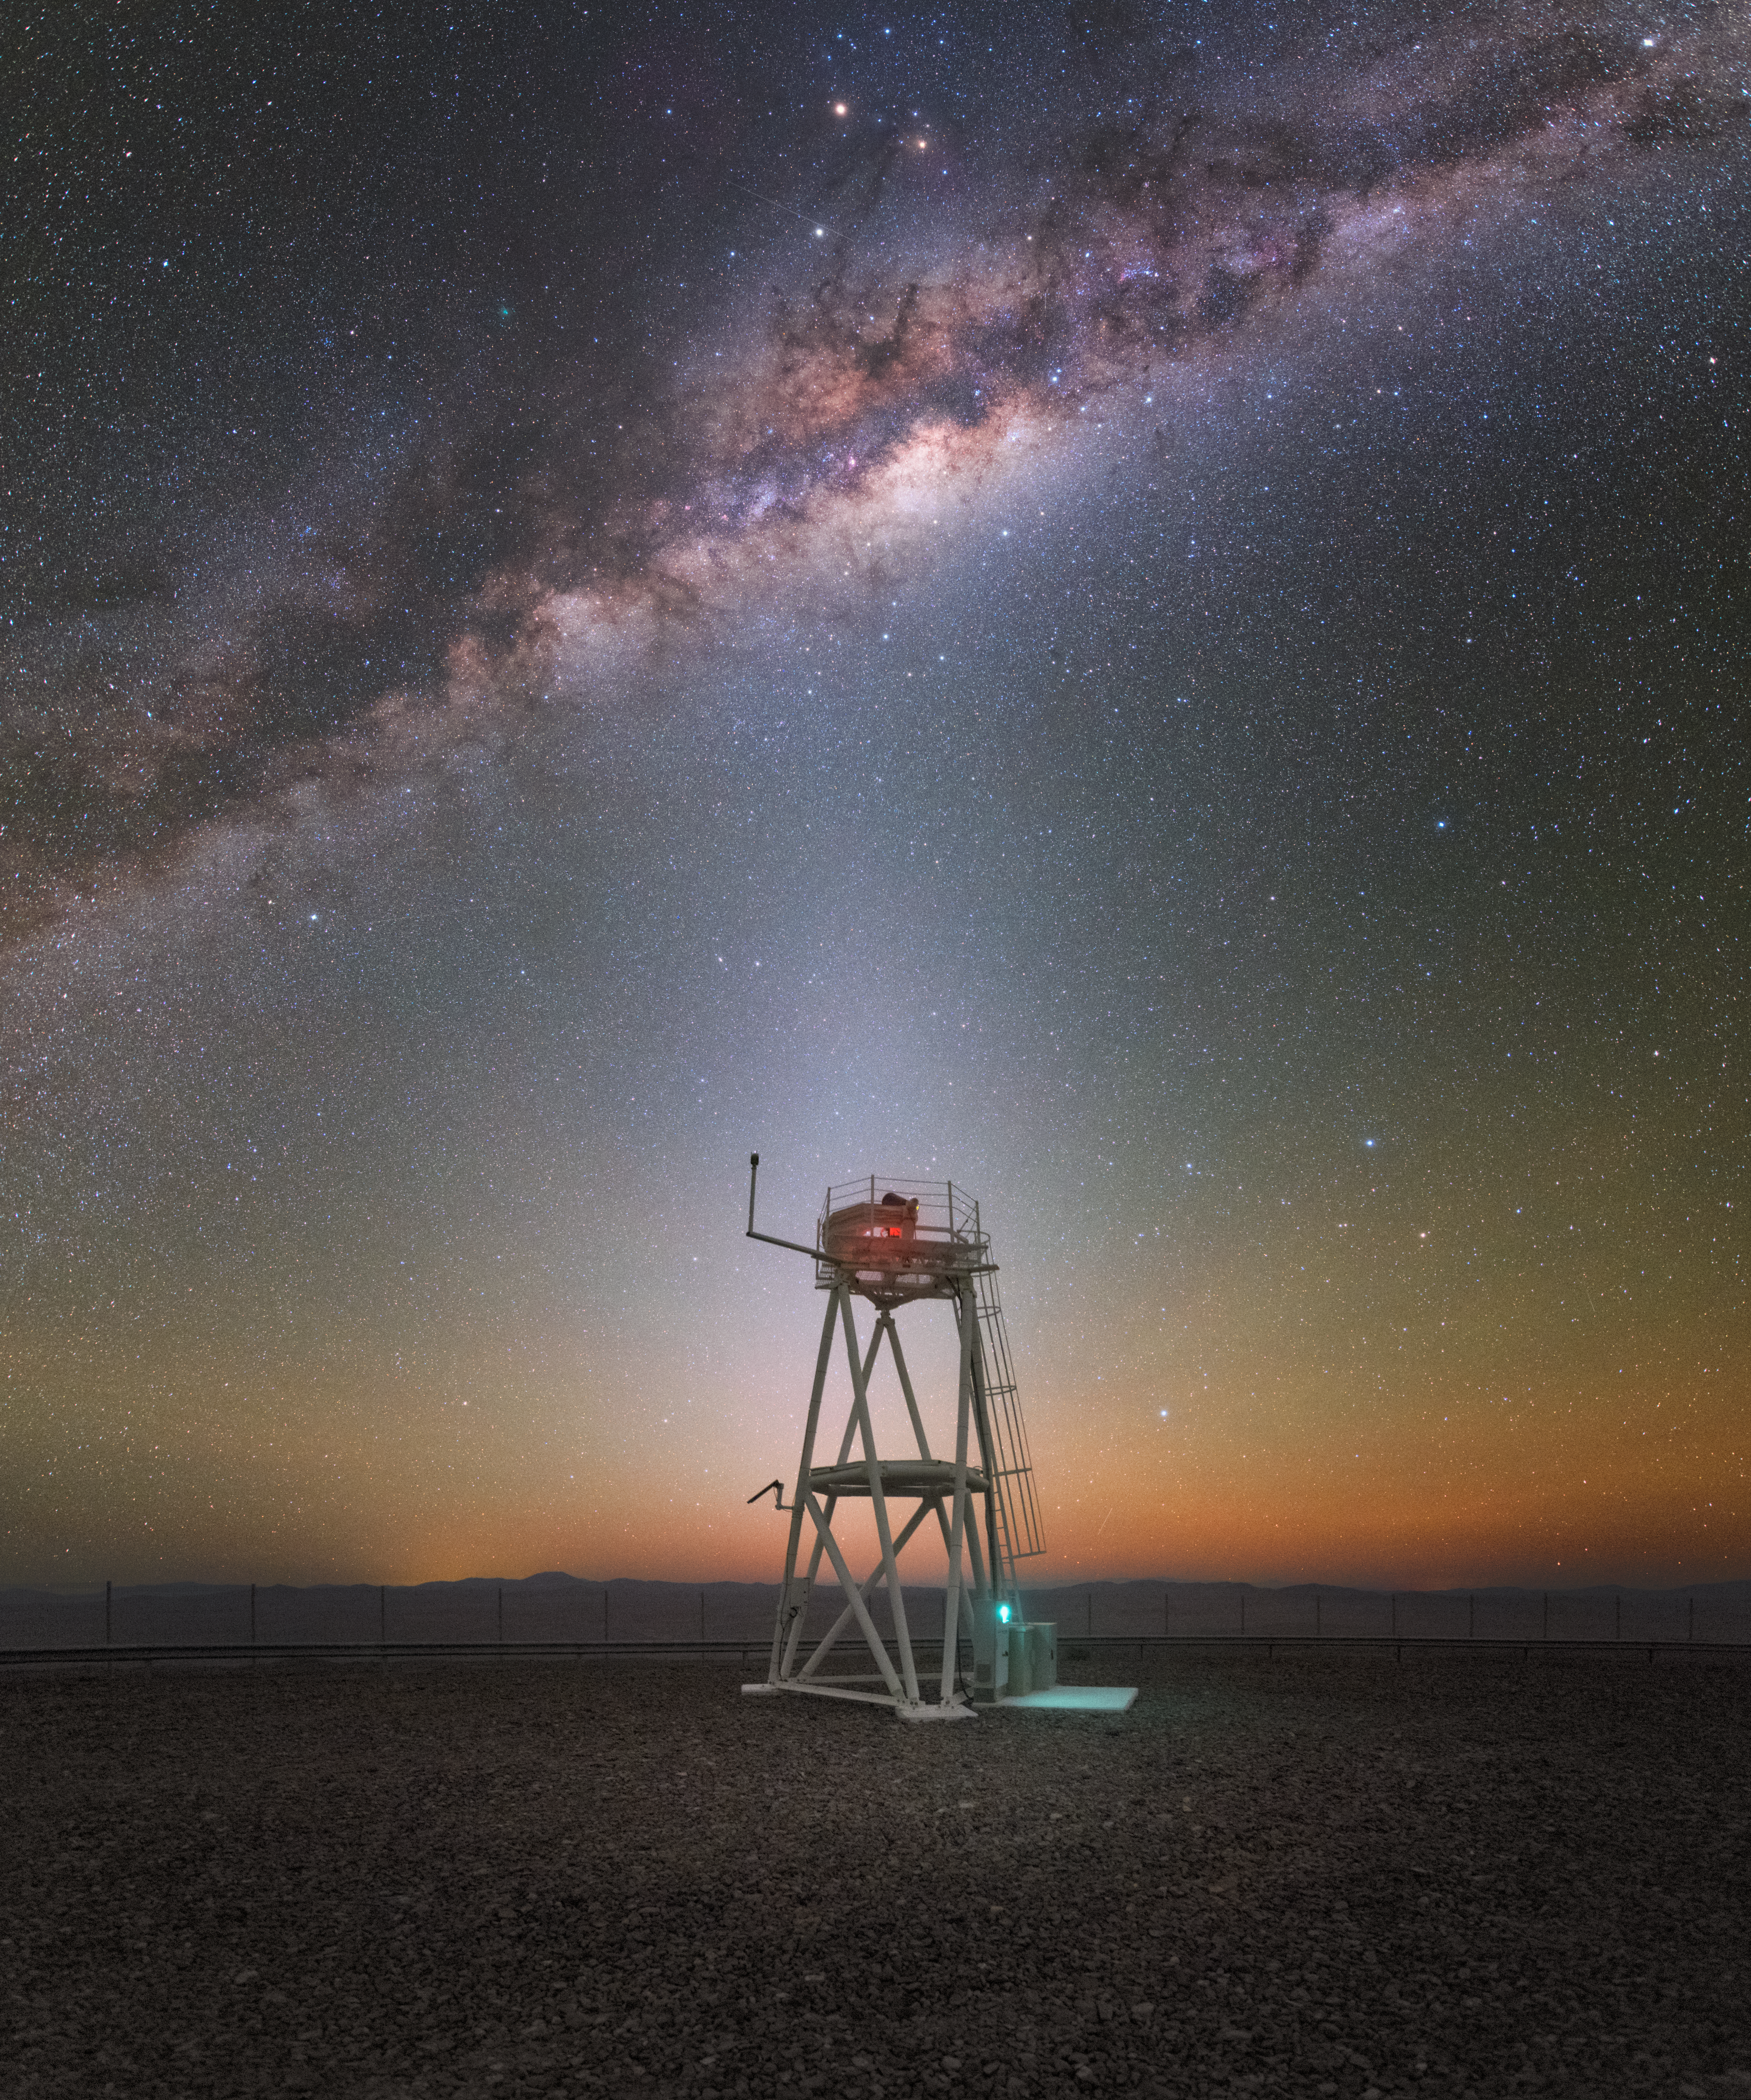

A Celestial Rocket

This Picture of the Week captures the Milky Way streaking across the skies above the Chilean Atacama Desert. Dark wisps of interstellar dust form a turbulent mix with the bright glow of hot gas and billions of stars, creating a scene reminiscent of the thick smoke trail of a rocket after launch.

In contrast to the tempestuous sight above, a tower at ESO’s Paranal Observatory stands serenely beneath the evening sky. Paranal is home to the Very Large Telescope (VLT), a ground-breaking observatory composed of four Unit Telescopes and four movable Auxiliary Telescopes. The telescopes can be used in different combinations to form an interferometer, combining the light they collect and allowing astronomers to study the Universe in spectacular resolution.

The VLT has achieved many scientific firsts over the years, including tracking individual stars orbiting the centre of the Milky Way at unprecedented speeds. This indicated the presence of a powerful gravitational field, providing evidence that a supermassive black hole — named Sagittarius A* — lurks there.

Credit: ESO/Y. Beletsky